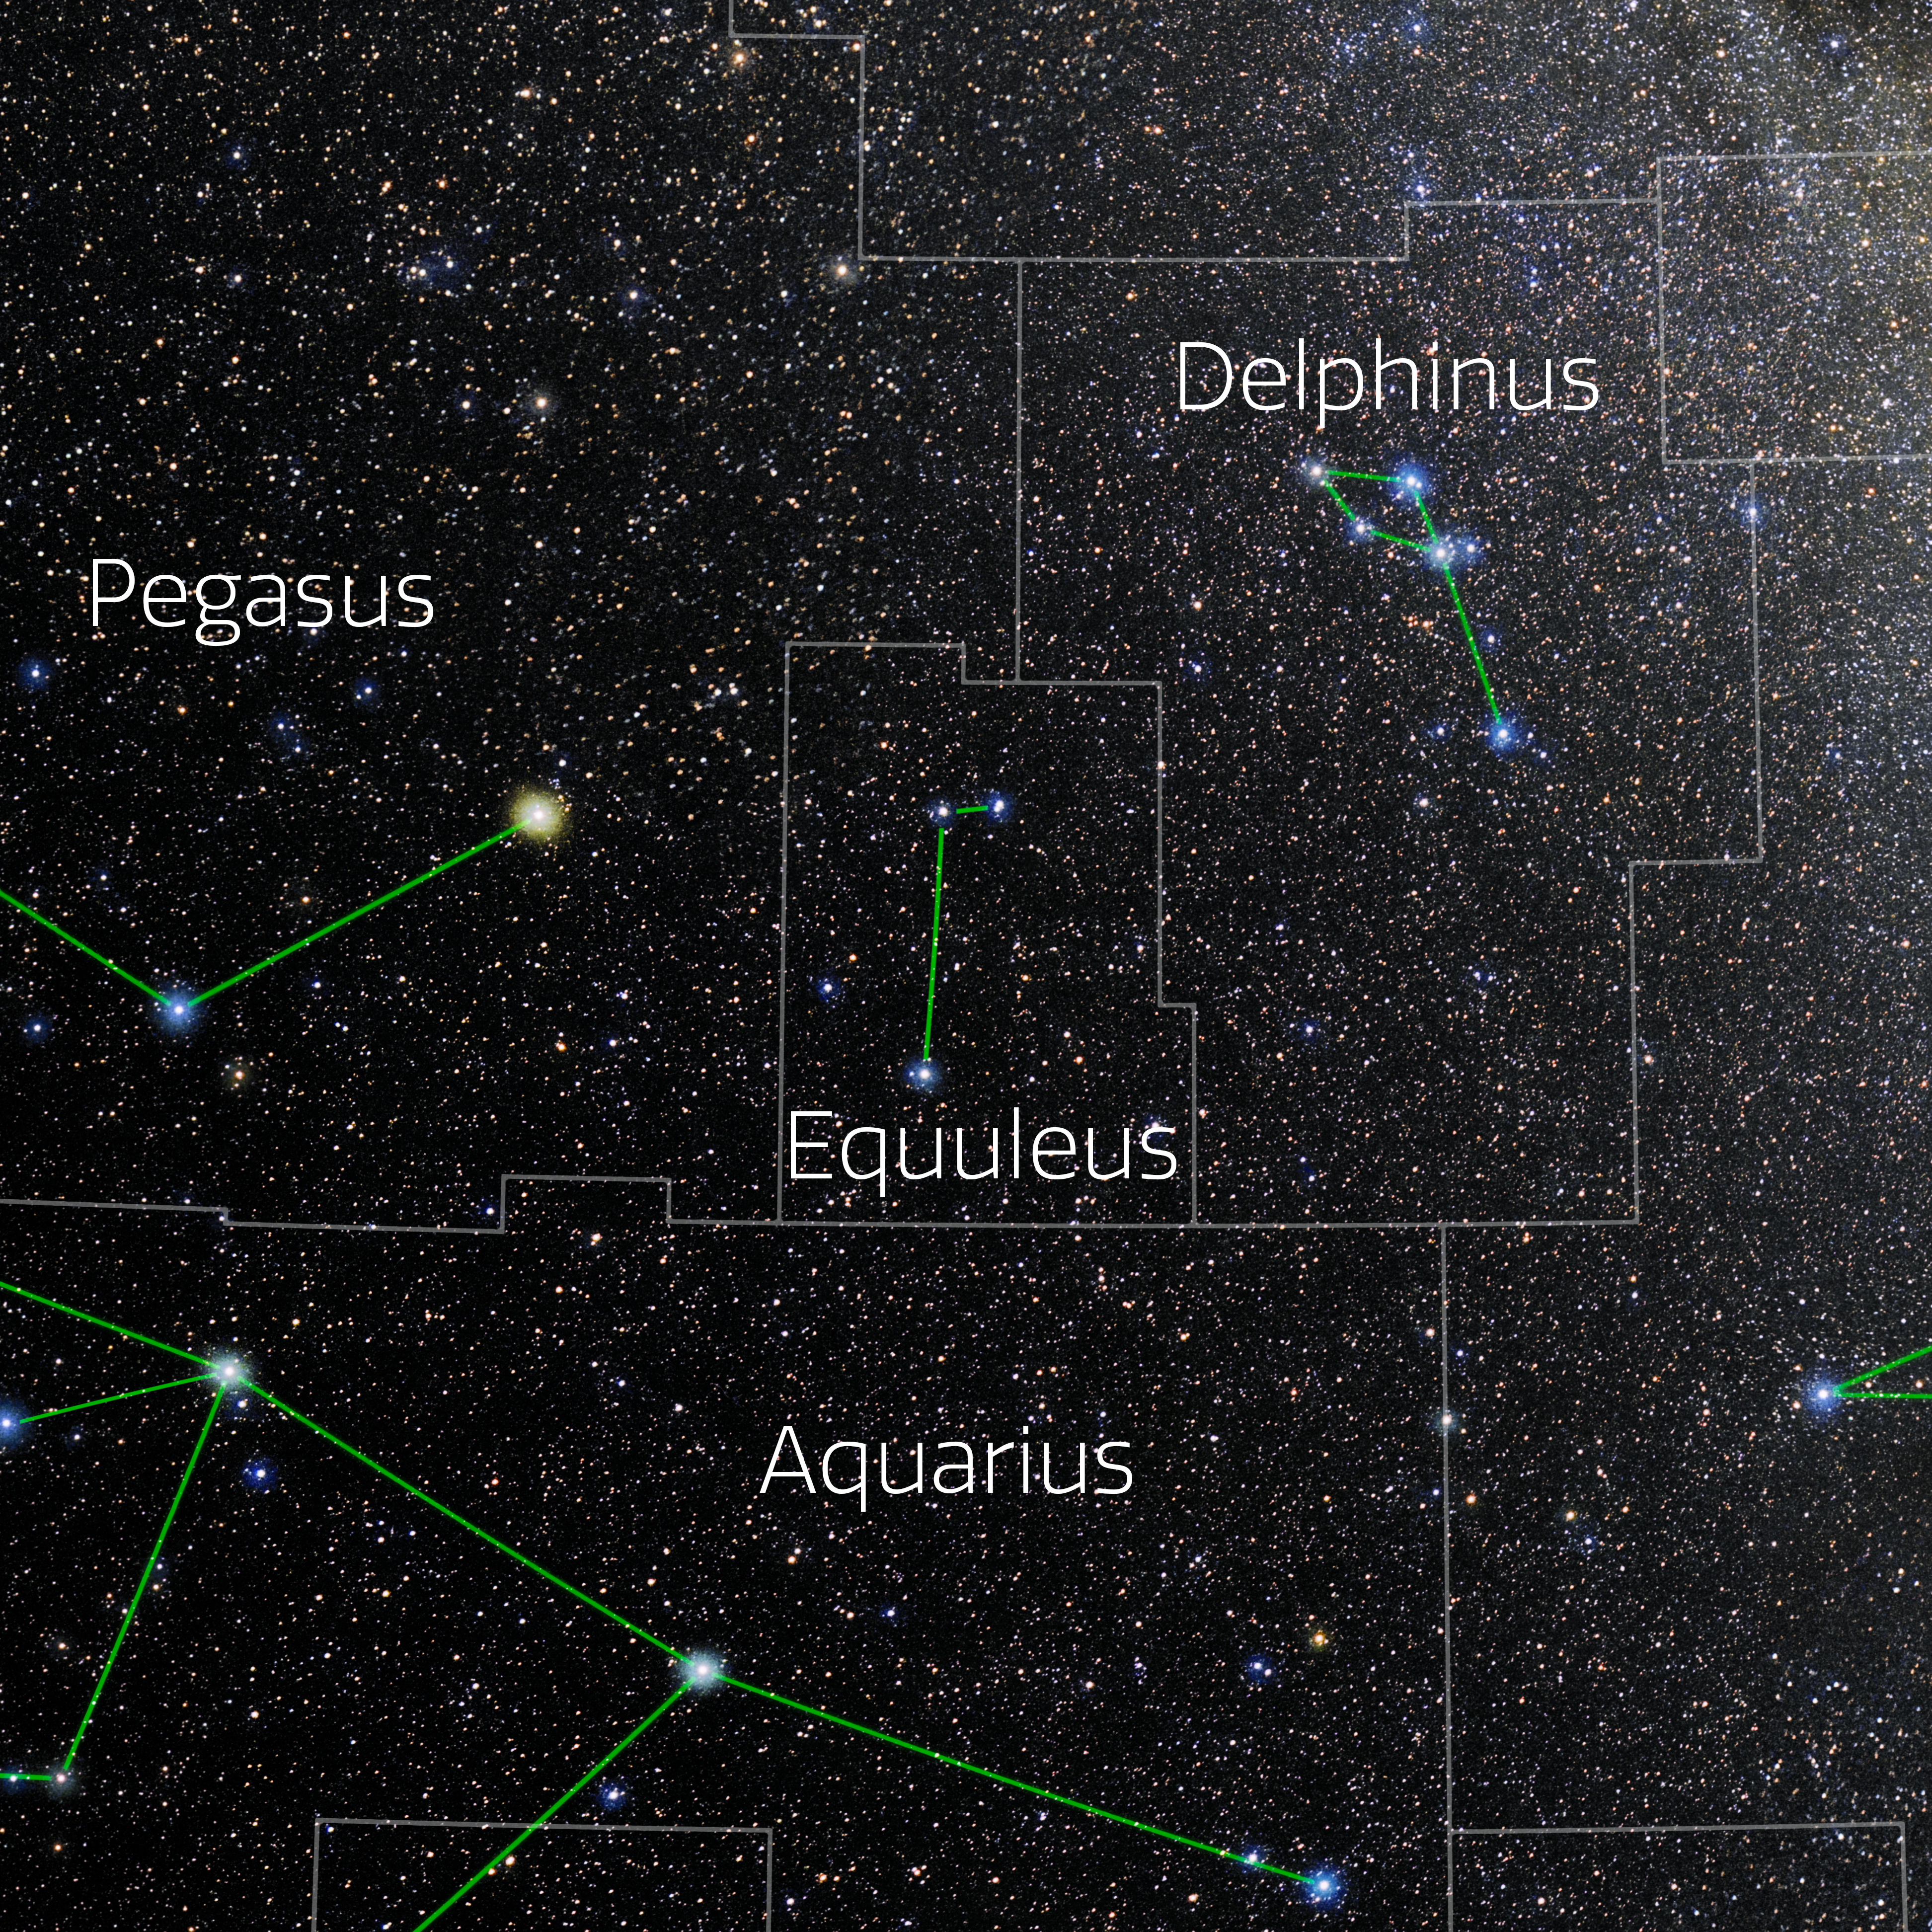

Equuleus (Annotated)

Photo of the constellation Equuleus with annotations from IAU and Sky & Telescope. Here is the non-annotated version.

Credit: E. Slawik/NOIRLab/NSF/AURA/M. Zamani